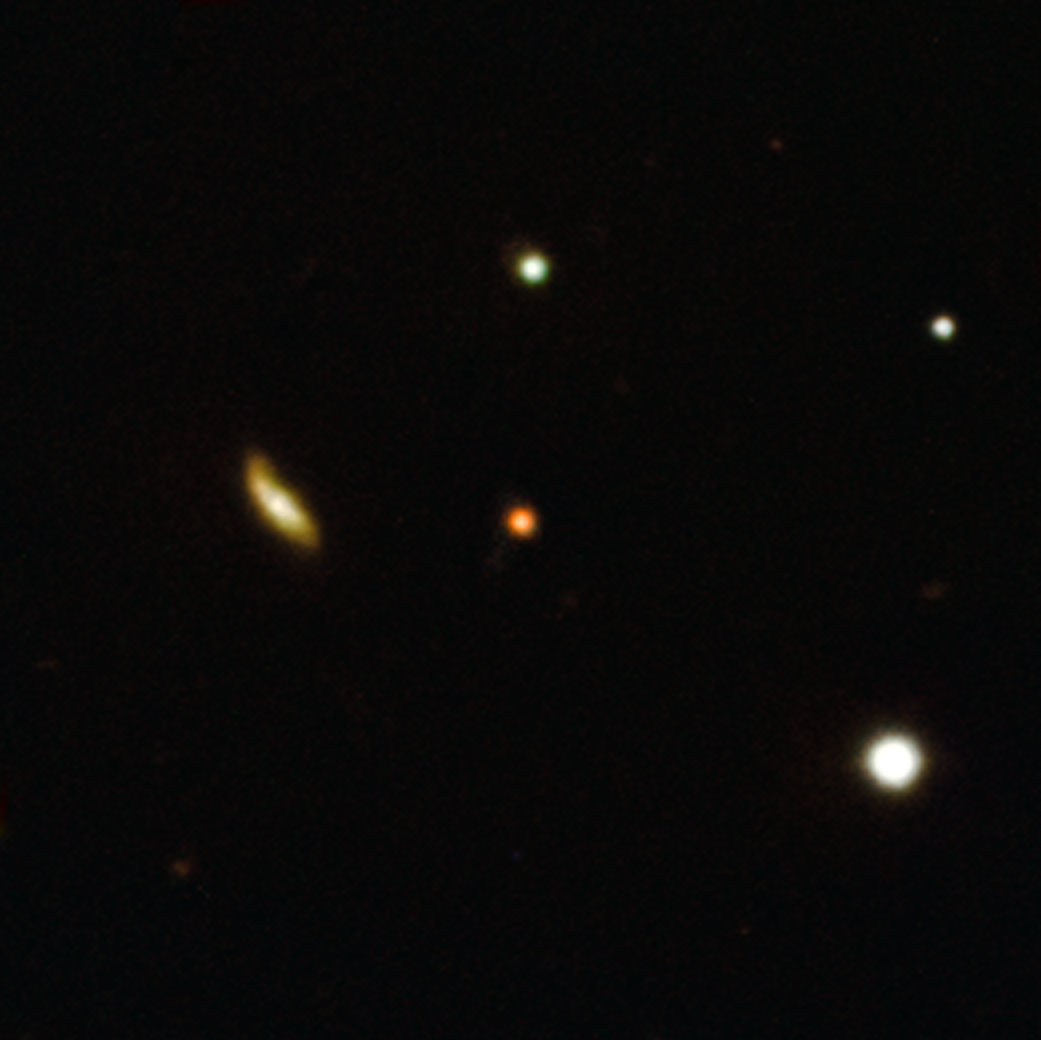

A blast from the past

Do you see that small red spot? That’s an extremely distant explosion in the early universe imaged by the X-Shooter instrument at ESO’s Very Large Telescope (VLT). This light is from a gamma-ray burst (GRB), one of the most luminous and puzzling phenomena in the universe.

In September 2021, NASA's Neil Gehrels Swift Observatory detected a bright source of gamma rays in this area of the sky. Once the initial bright flash of a GRB has died down, the afterglow shines at longer wavelengths like visible or infrared light. But they fade very quickly, so astronomers must react fast! A team of astronomers led by Andrea Rossi at INAF in Bologna observed the aftermath of the GRB with a number of telescopes around the world, including several ESO instruments on the VLT and the robotic telescopes REM and GROND hosted at ESO’s La Silla Observatory.

Besides taking images with X-Shooter, the team also used this instrument to obtain spectra. This was key to discover that the burst originates from an extremely distant galaxy, when the universe was only 6% of its current age, making this one of the most distant GBRs ever found.

The origins of gamma-ray bursts however remain a bit of a mystery. According to Rossi’s team, this particular GRB put out so much energy that it was probably powered by material falling onto a black hole or (less likely) a magnetar –– a neutron star with a very strong magnetic field. With ESO’s upcoming Extremely Large Telescope, properties of bursts like these and their progenitors can be studied in greater detail, and their elusive origin can be uncovered.

Credit: ESO/A. Rossi et al.